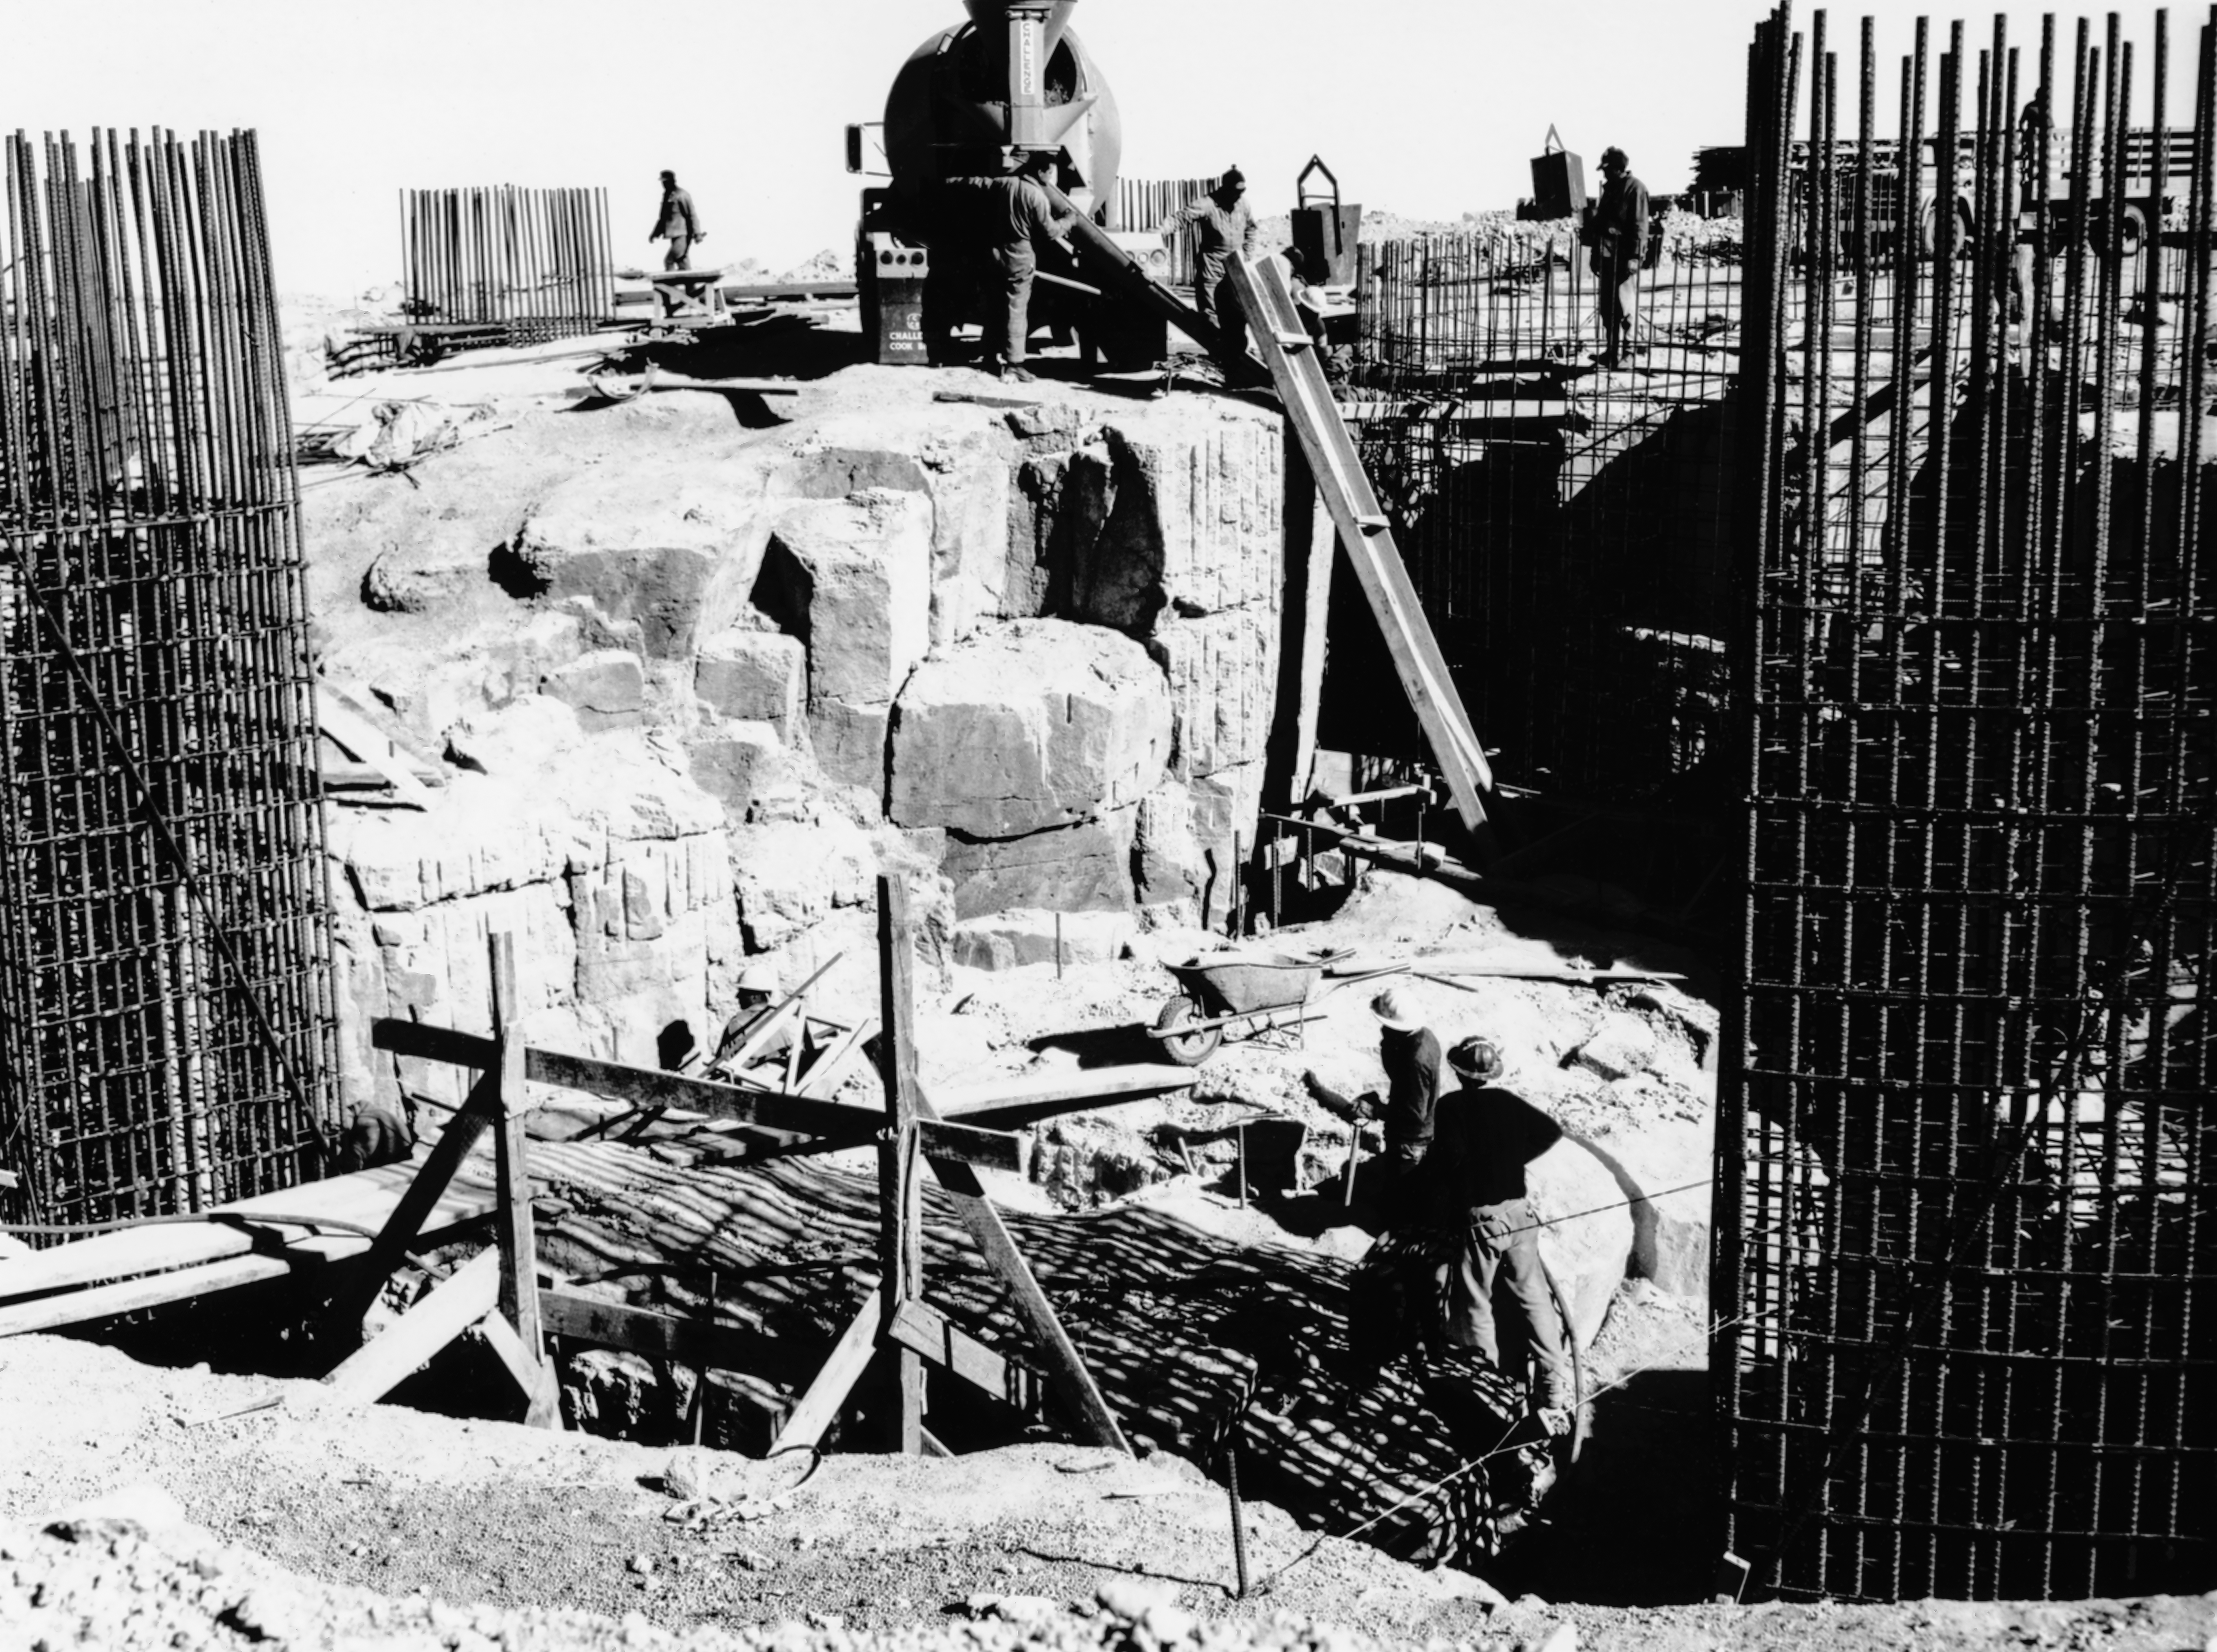

CTIO History - Construction on Víctor M. Blanco 4-meter Telescope

A historical photo of the construction of the Víctor M. Blanco 4-meter Telescope at Cerro Tololo Inter-American Observatory (CTIO), a Program of NSF NOIRLab, in Chile.

This image is part of NSF NOIRLab’s historical archives.

Credit: CTIO/NOIRLab/NSF/AURA/R. González